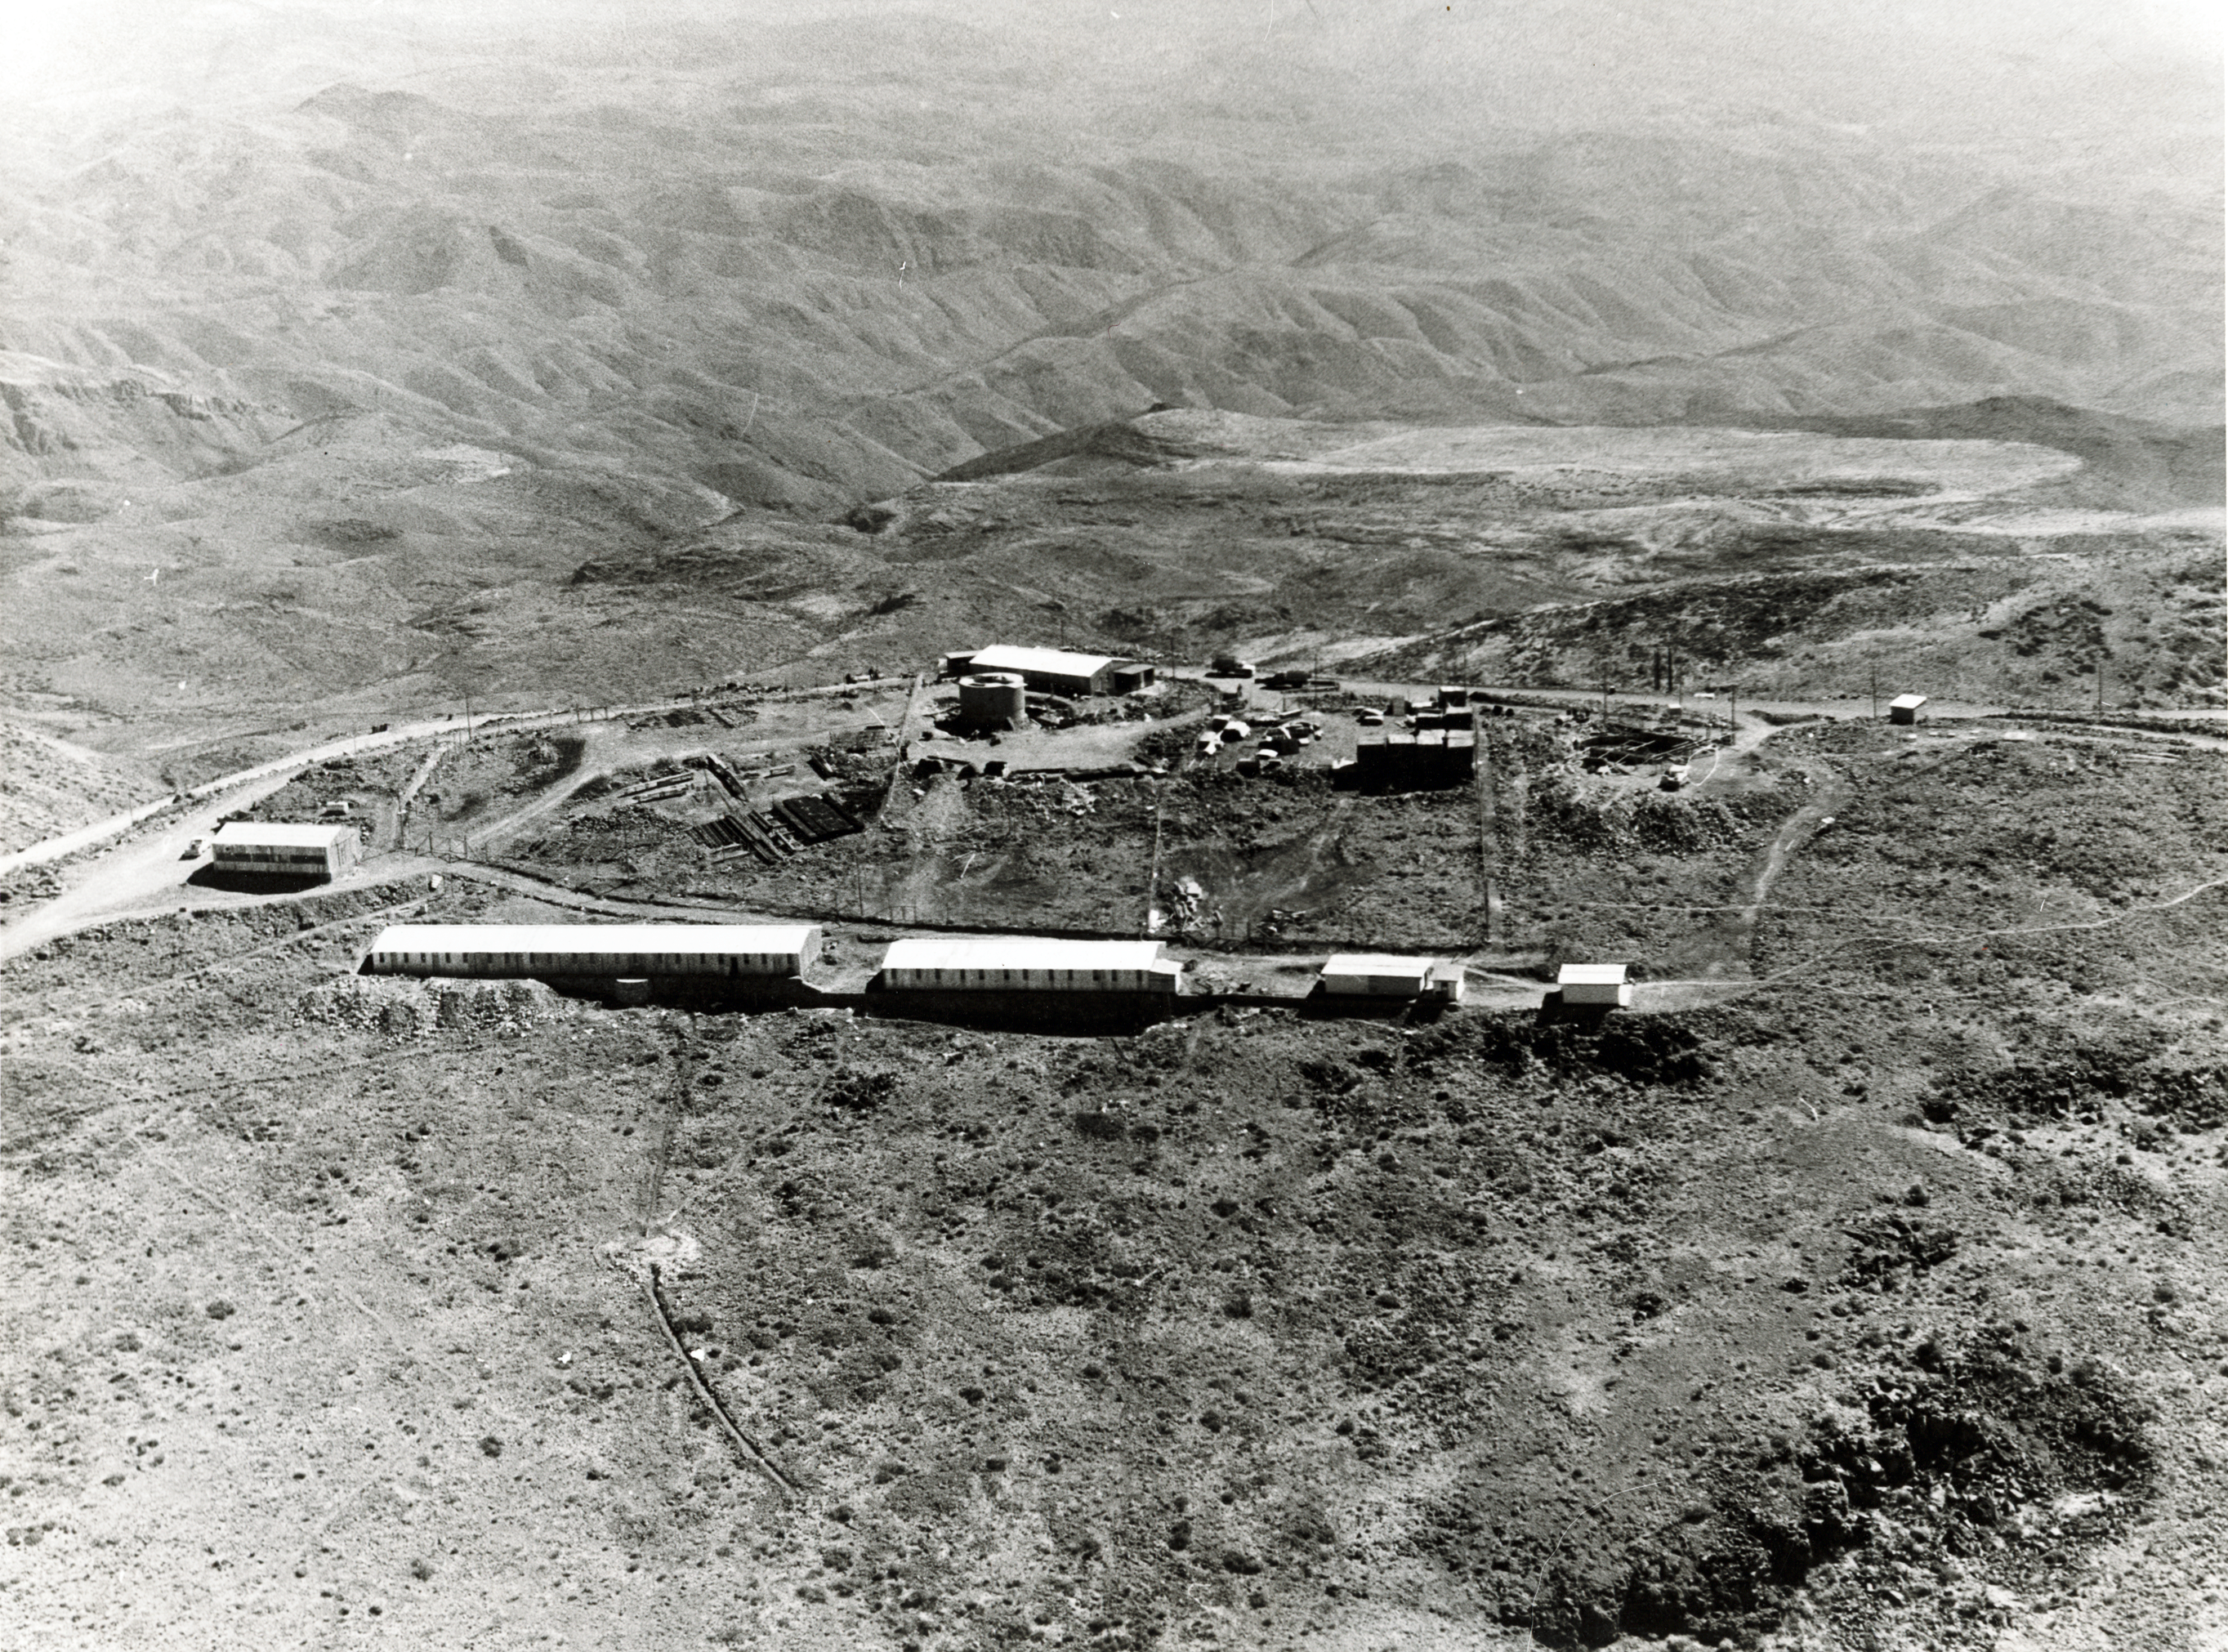

Staff quarters

Aerial view of the La Silla Observatory, 1966. The staff quarters are in the foreground.

Credit: ESO/R. Holder